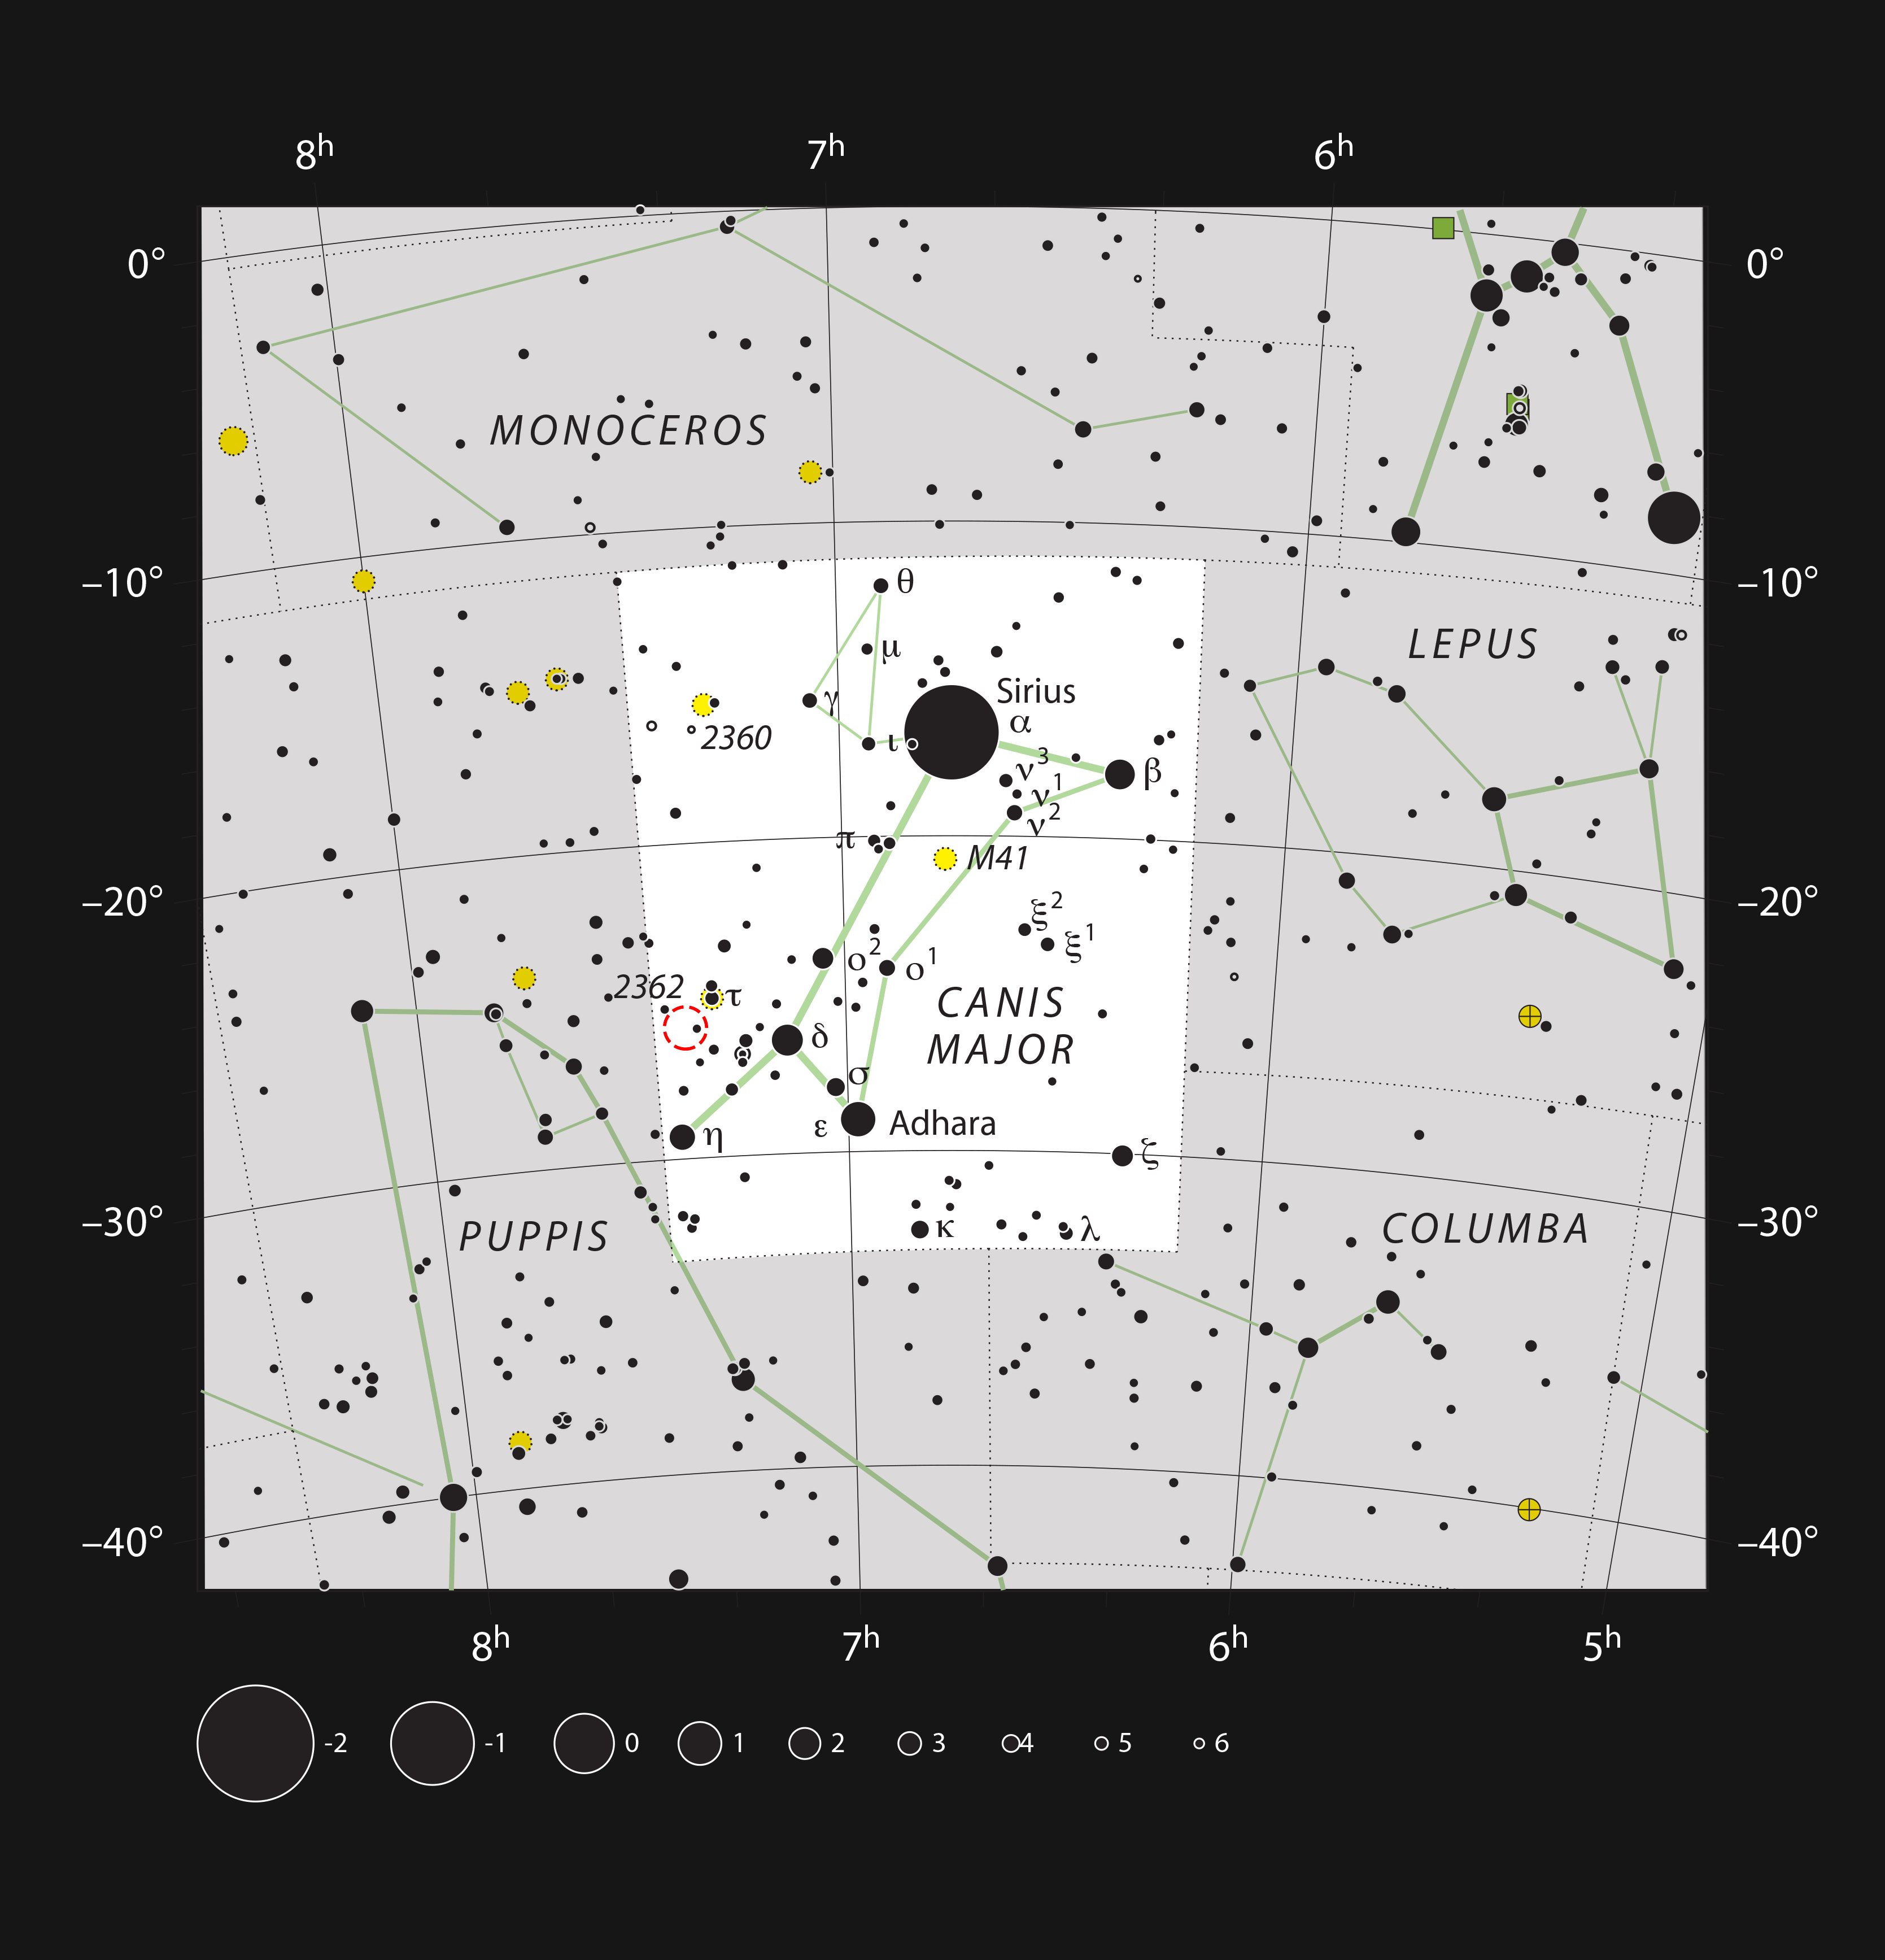

The red hypergiant star VY Canis Majoris

This chart shows the location of the very brilliant red hypergiant star VY Canis Majoris, one of the largest stars known in the Milky Way. Most of the stars visible to the naked eye on a clear and dark night are shown and the location of VY Canis Majoris is marked with a red circle. This star is visible in a small telescope and has a strikingly red colour.

Credit: ESO, IAU and Sky & Telescope